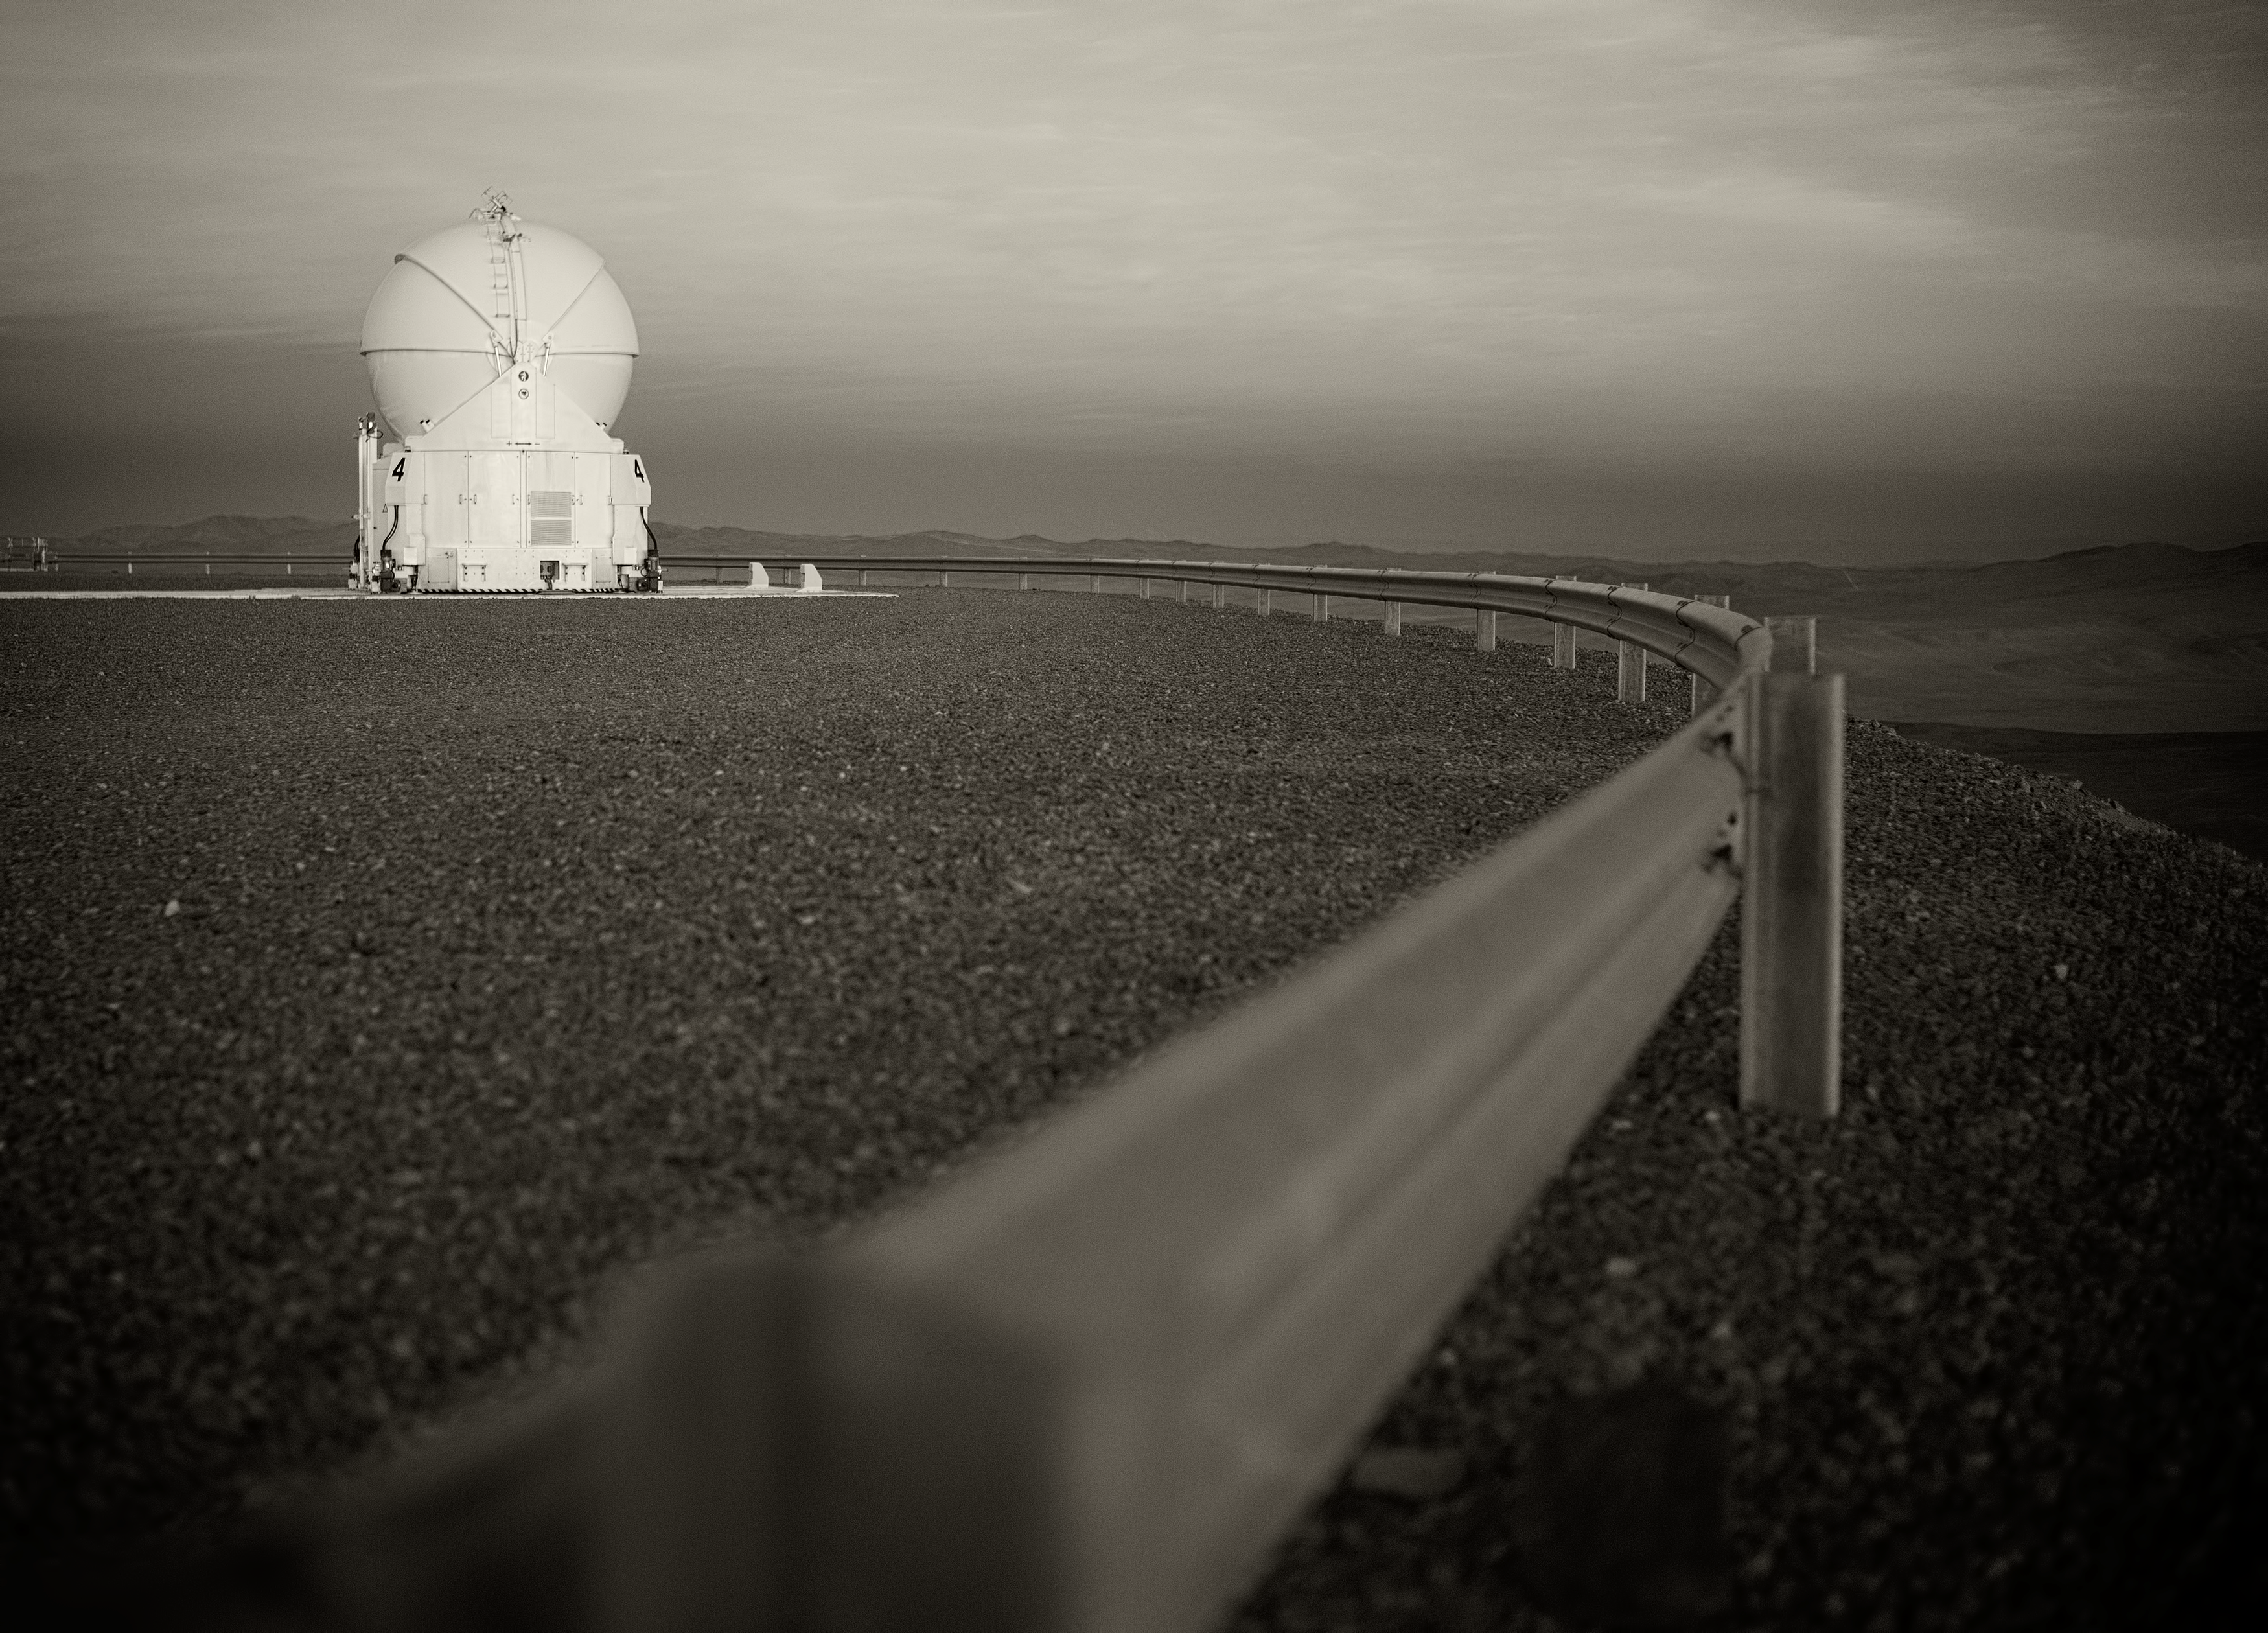

VLT Auxiliary Telescope

Image of a Very Large Telescope (VLT) Auxiliary Telescope at Cerro Paranal Observatory in the Atacama Desert of northern Chile, taken by Stefan Seip, one of the ESO Photo Ambassadors.

Credit: ESO/S. Seip